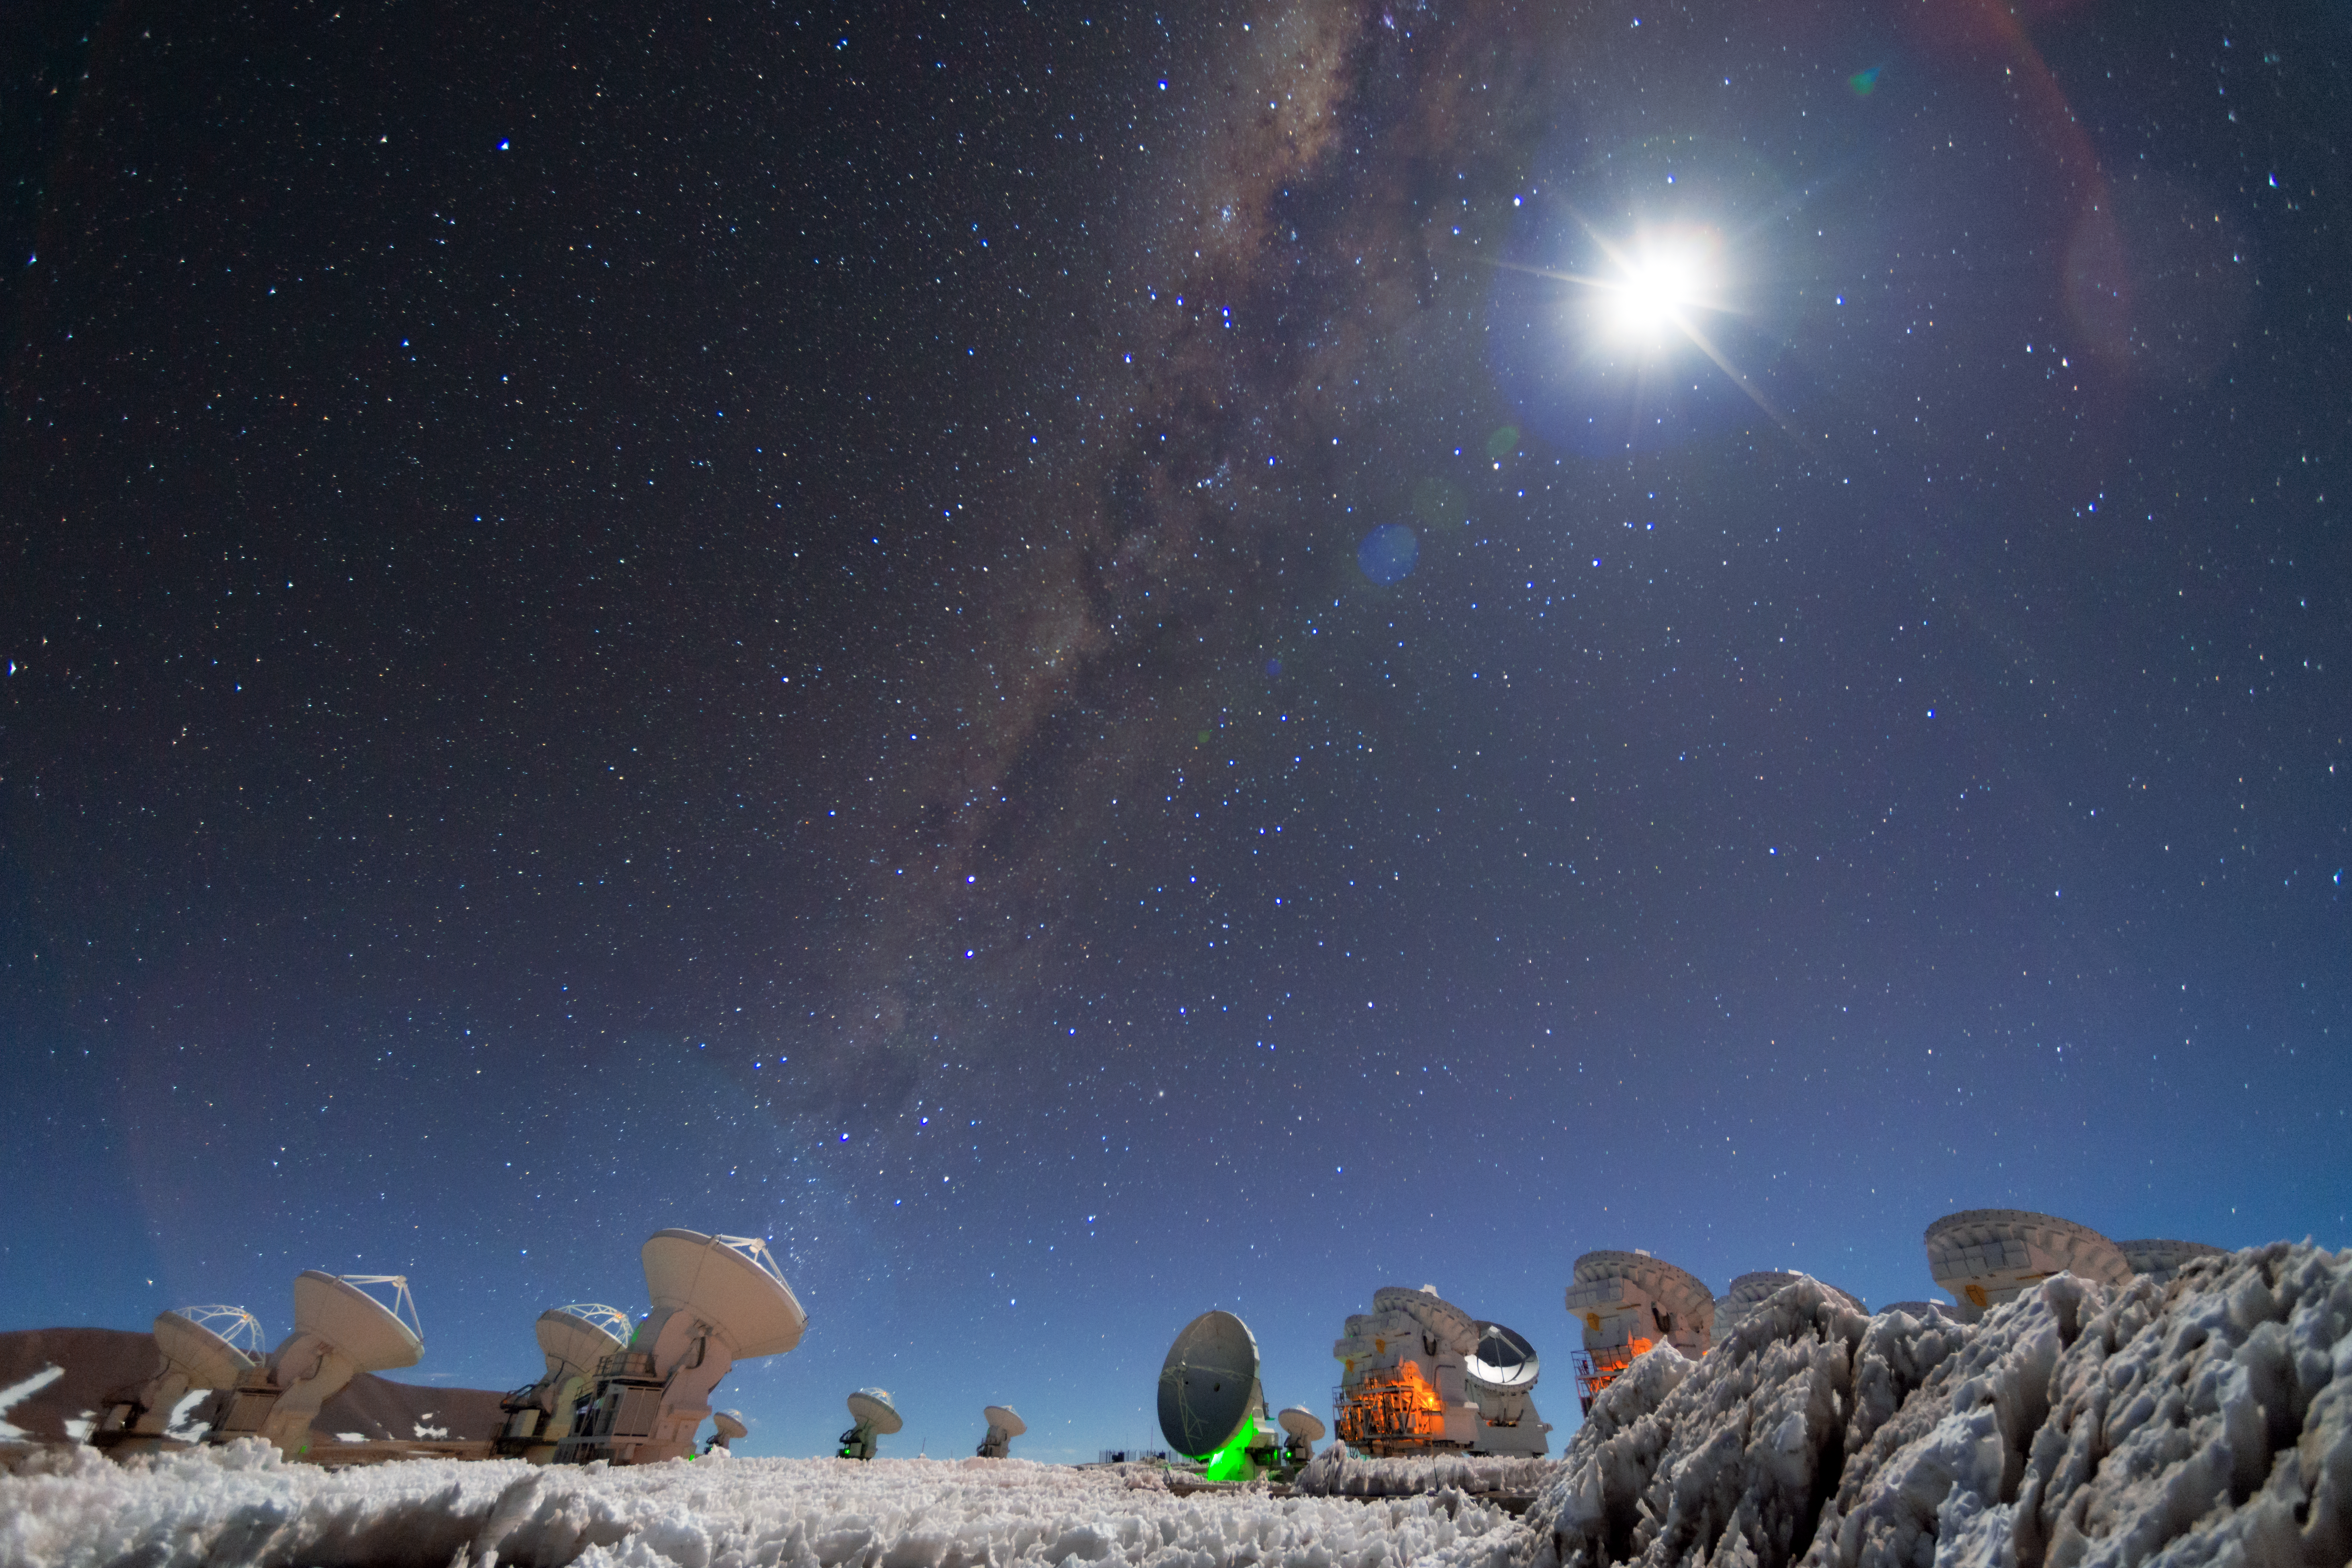

The Milky Way over ALMA

The Milky Way stretches across the sky in this image of ALMA, the Atacama Large Millimeter/submillimeter Array. ALMA is a global partnership between the scientific communities of East Asia, the ESO Member States and North America in collaboration with Chile. It looks up into the cold and dusty Universe and attempts to answer some of the deepest questions of our cosmic origins.

Credit: S. Otarola/ESO